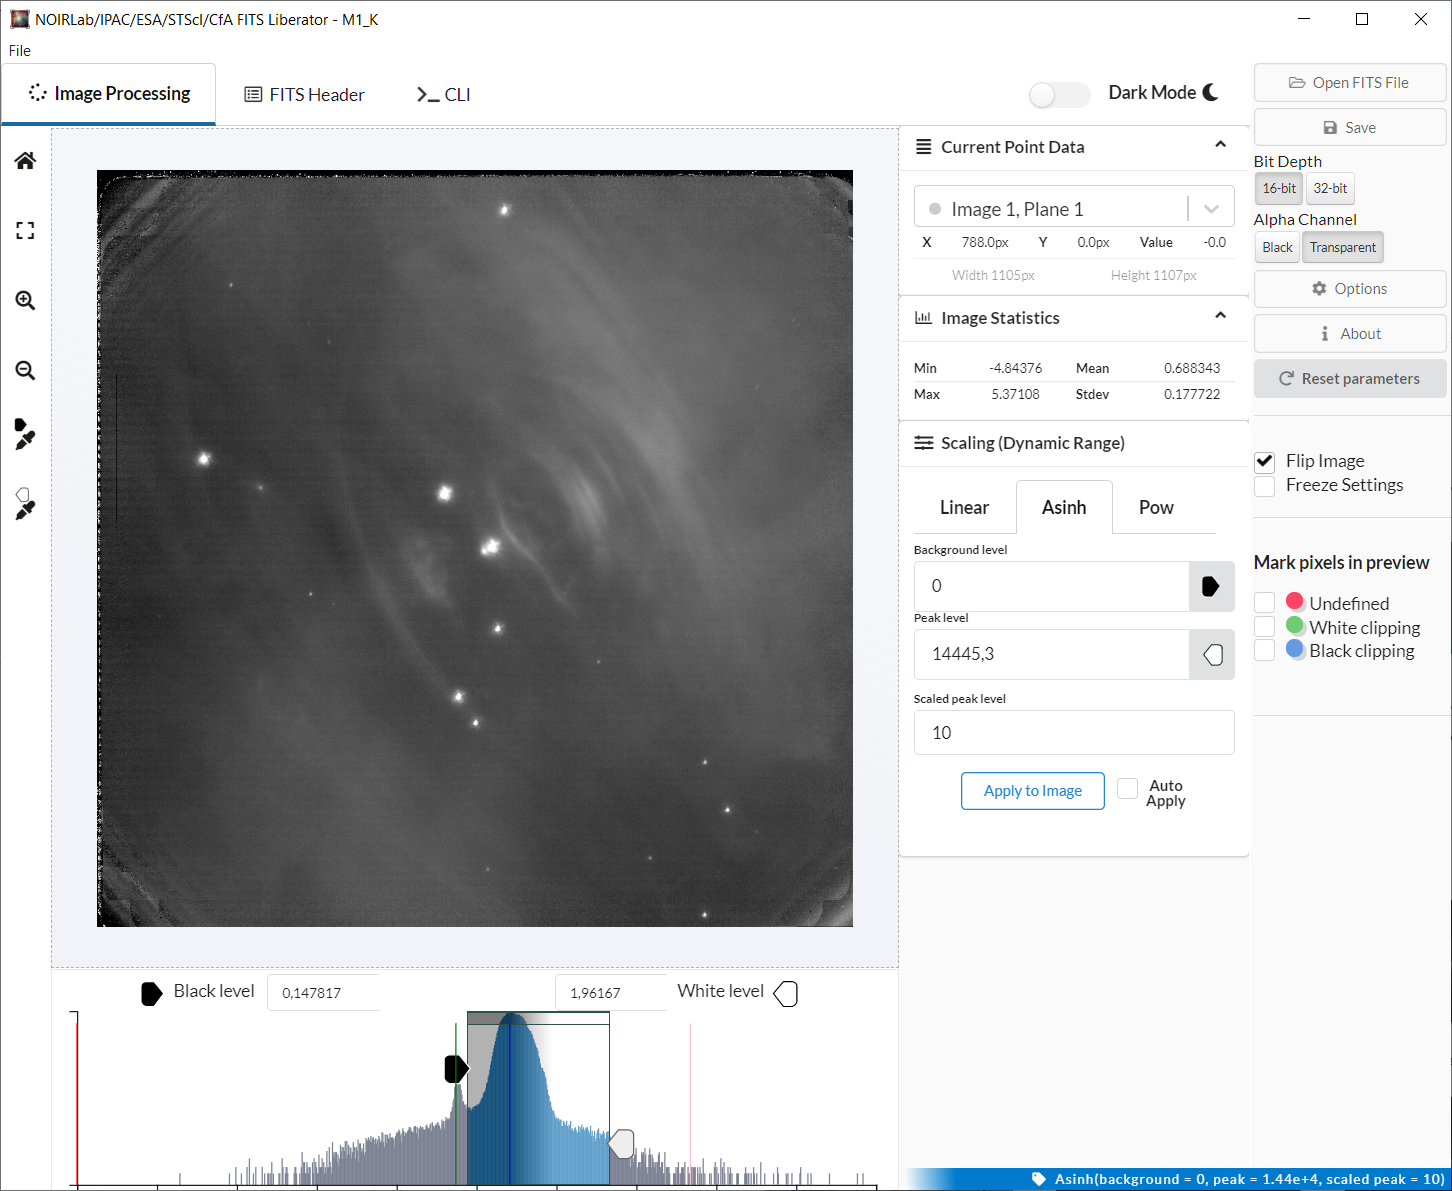

Screenshot of the NOIRLab/IPAC/ESA/STScI/CfA FITS Liberator version 4

This image shows the fourth version of the popular FITS Liberator image-processing software, which includes several significant improvements over previous versions.

Credit: NOIRLab/IPAC/ESA/STScI/CfA